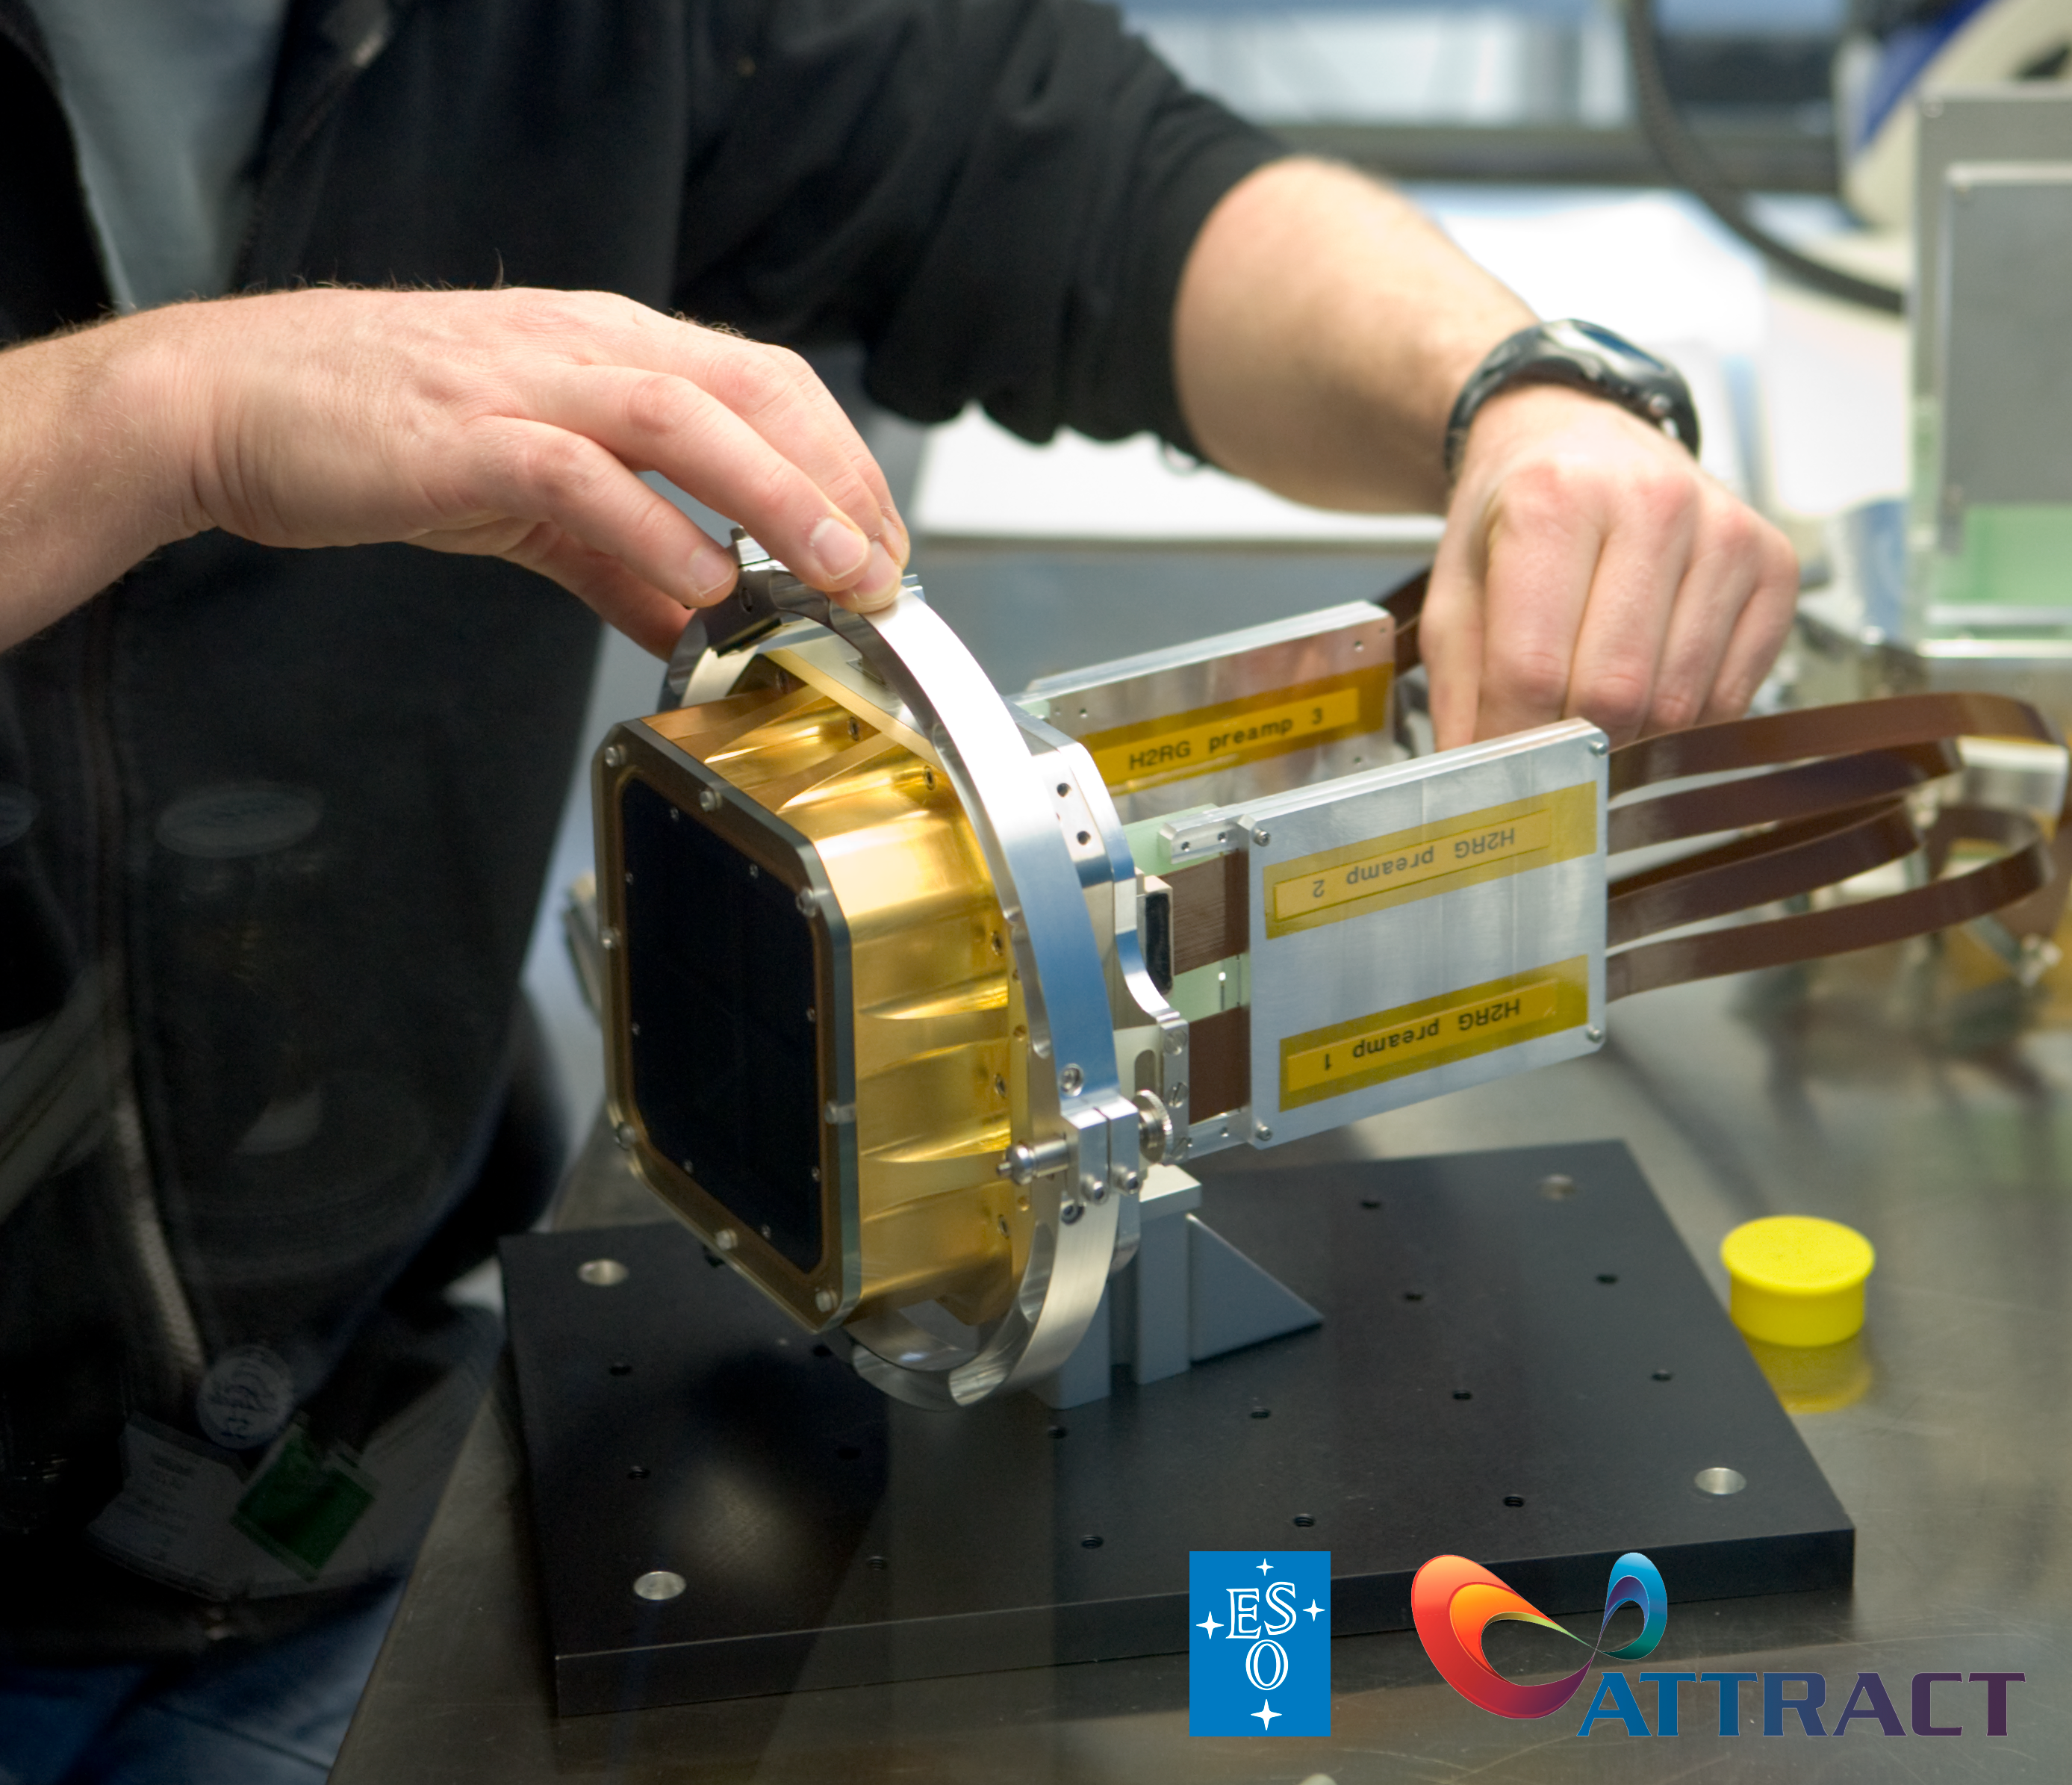

Breakthrough Detection and Imaging Technology

An ESO detector is shown with the ESO and ATTRACT logos. To trigger disruptive innovation, the ATTRACT project will commit €17 million as seed funding for 170 projects developing breakthrough detection and imaging technologies in Europe.

ESO builds and operates a suite of the world's most advanced ground-based astronomical telescopes, and thus relies on cutting-edge detection and imaging technology. As a partner in the ATTRACT, ESO stands to benefit from detector breakthroughs fostered by the ATTRACT project.

Credit: ESO